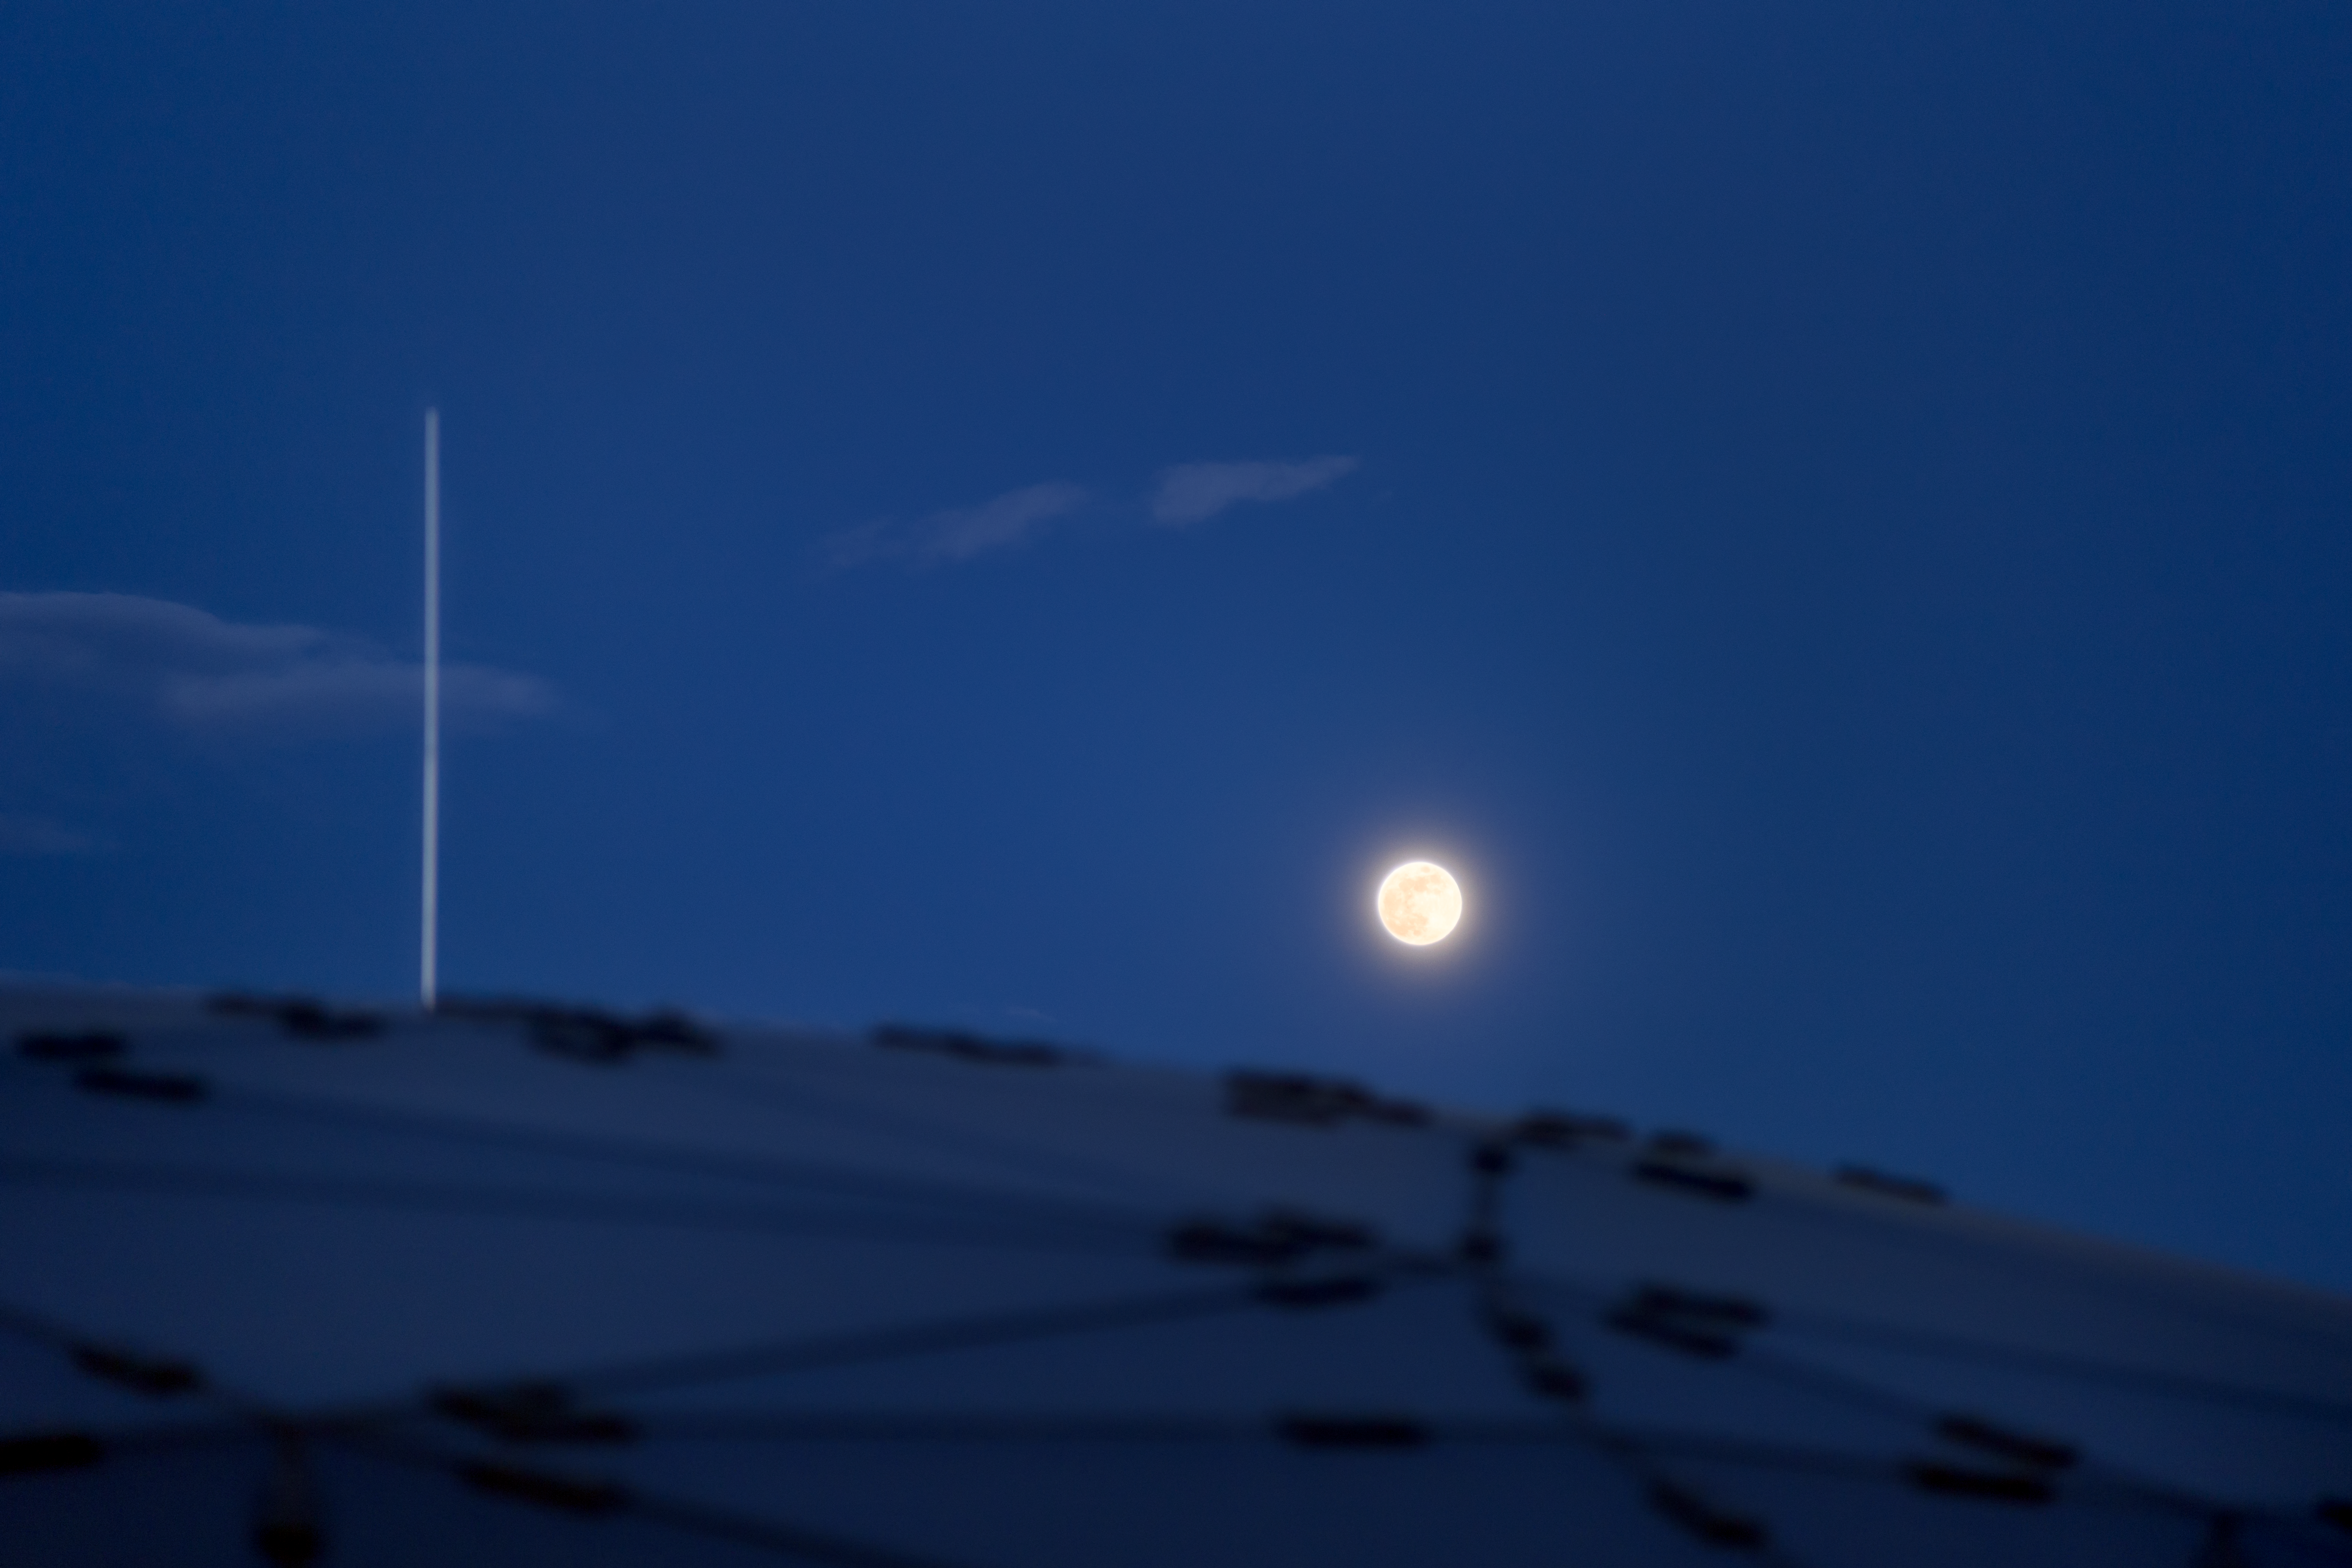

A Full Moon over Supernova

A full Moon was seen peeking over the ESO Supernova Planetarium & Visitor Centre and was captured by ESO photo ambassador Petr Horálek.

Credit: ESO/P. Horálek